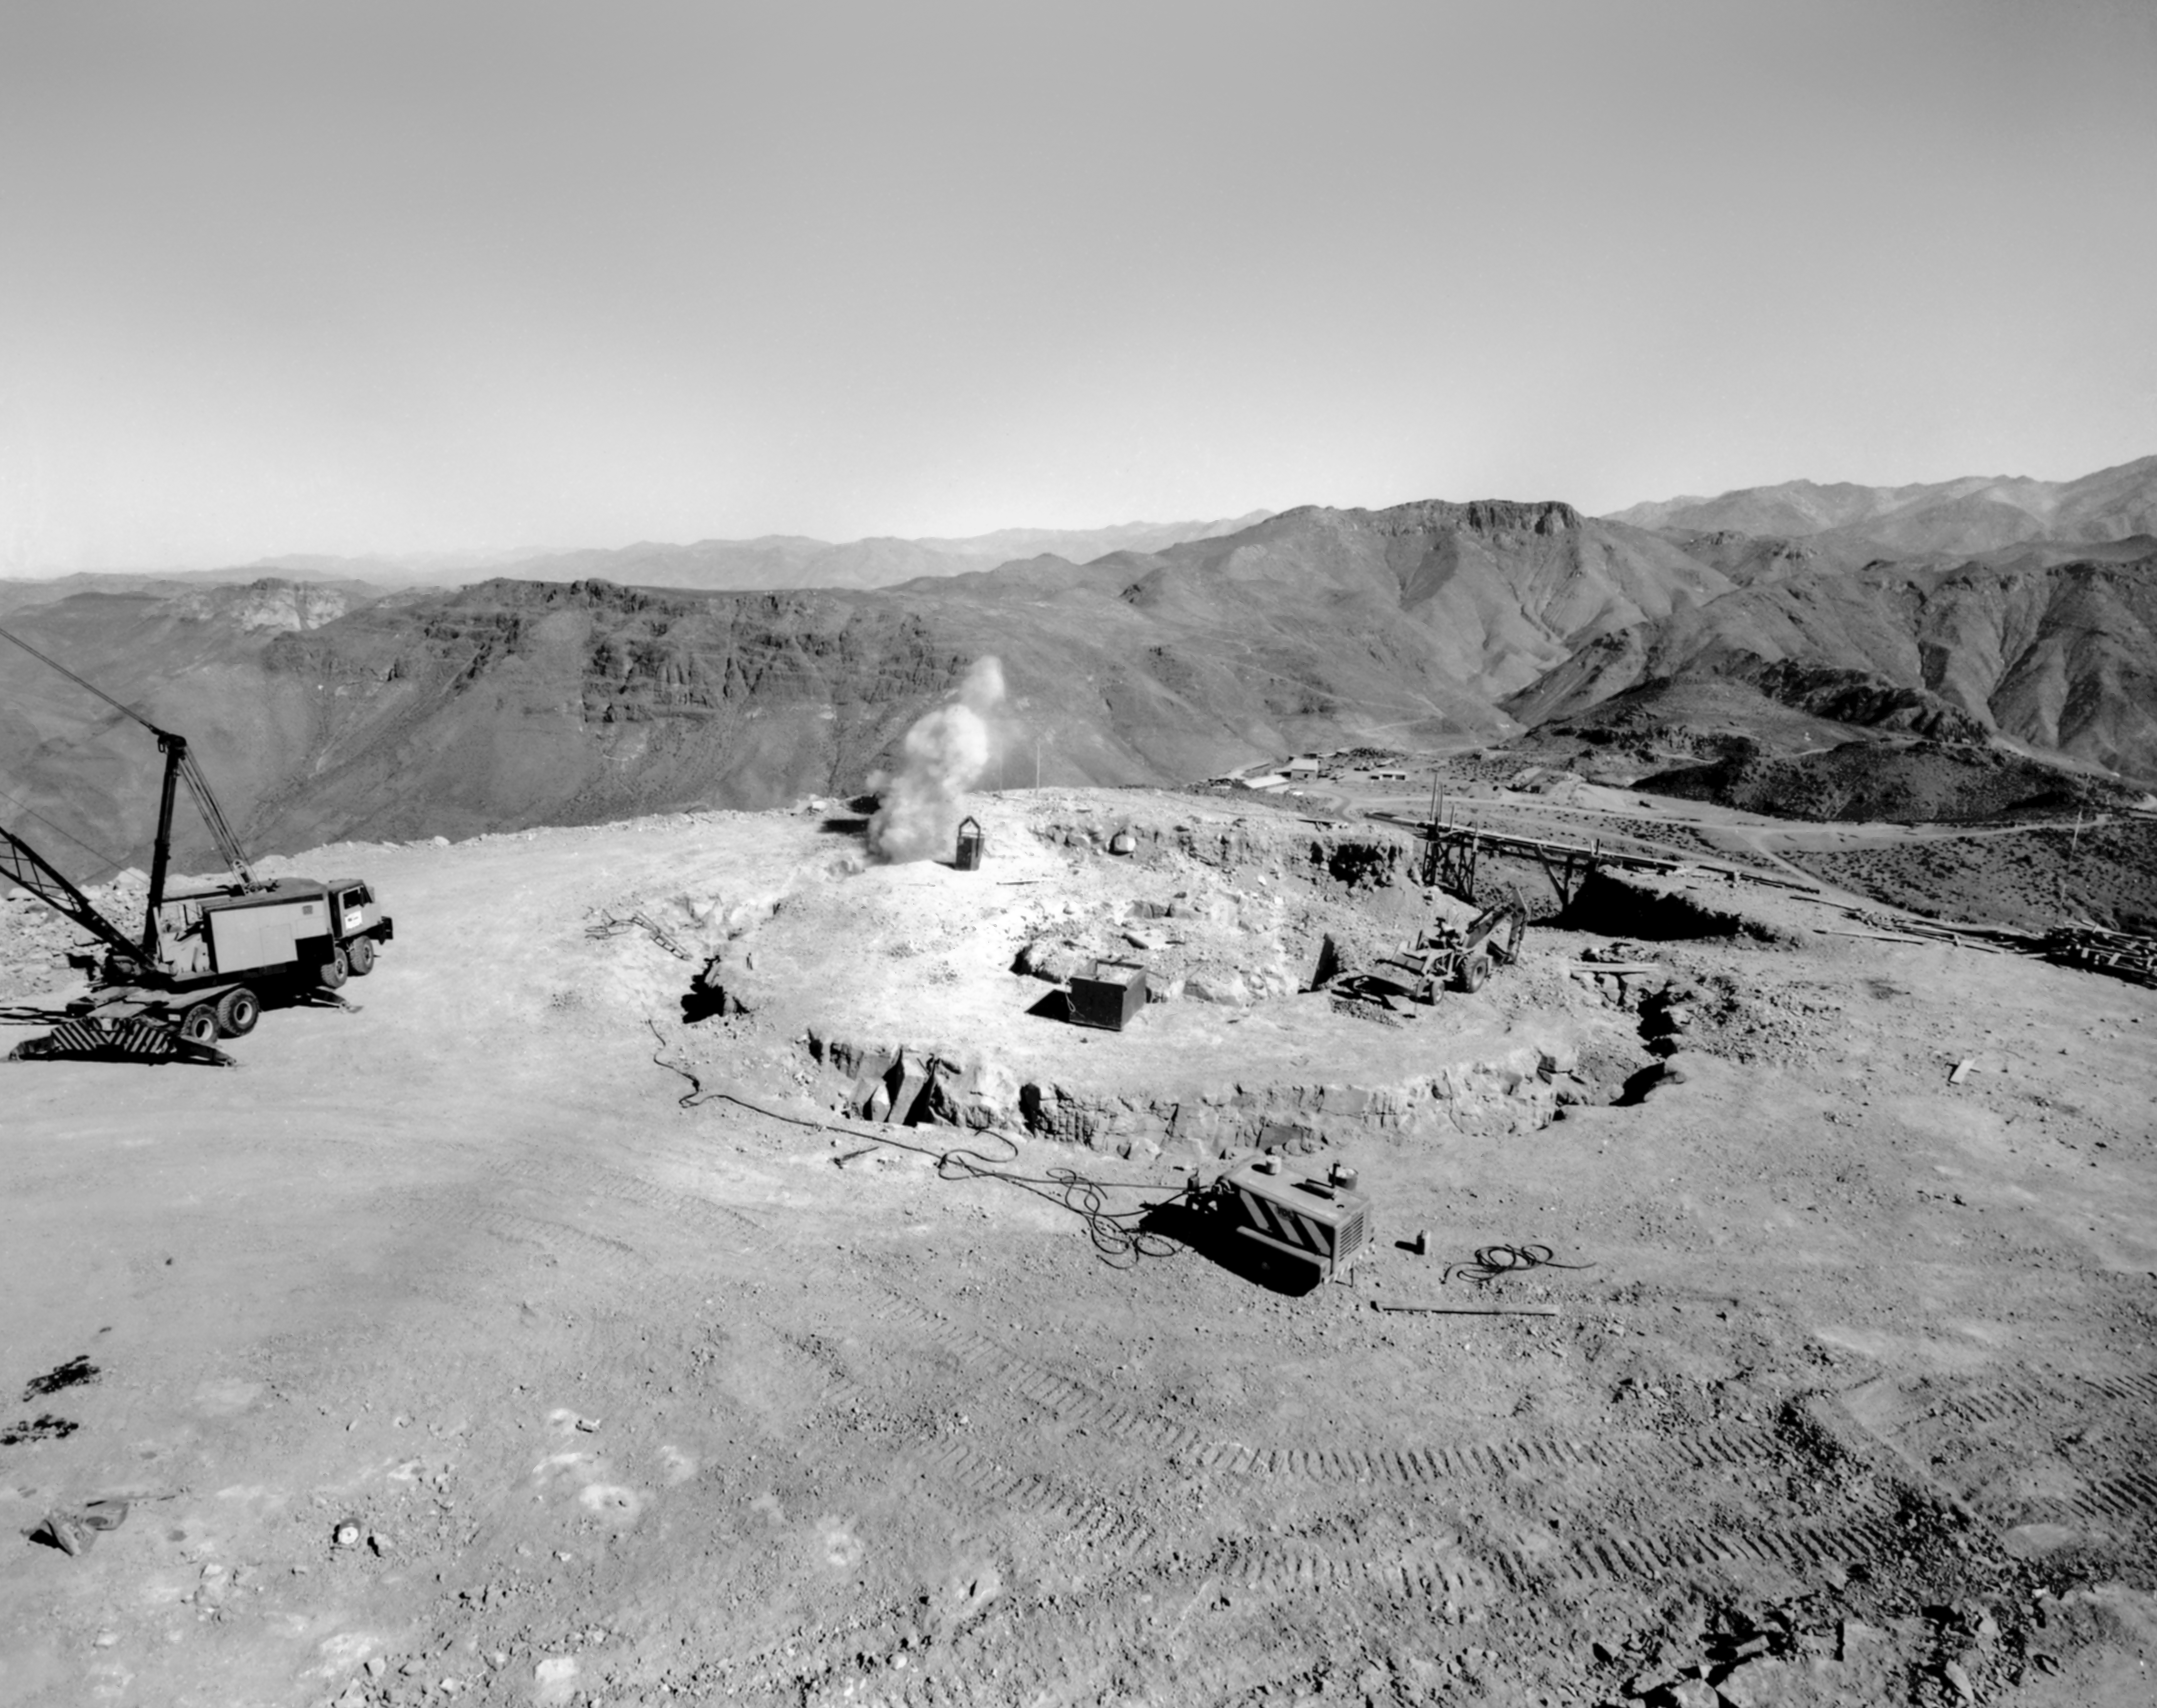

CTIO History - Construction of Víctor M. Blanco 4-meter Telescope

A historical photo of the construction of the Víctor M. Blanco 4-meter Telescope at Cerro Tololo Inter-American Observatory (CTIO), a Program of NSF NOIRLab, in Chile.

This image is part of NSF NOIRLab’s historical archives.

Credit: CTIO/NOIRLab/NSF/AURA/R. González